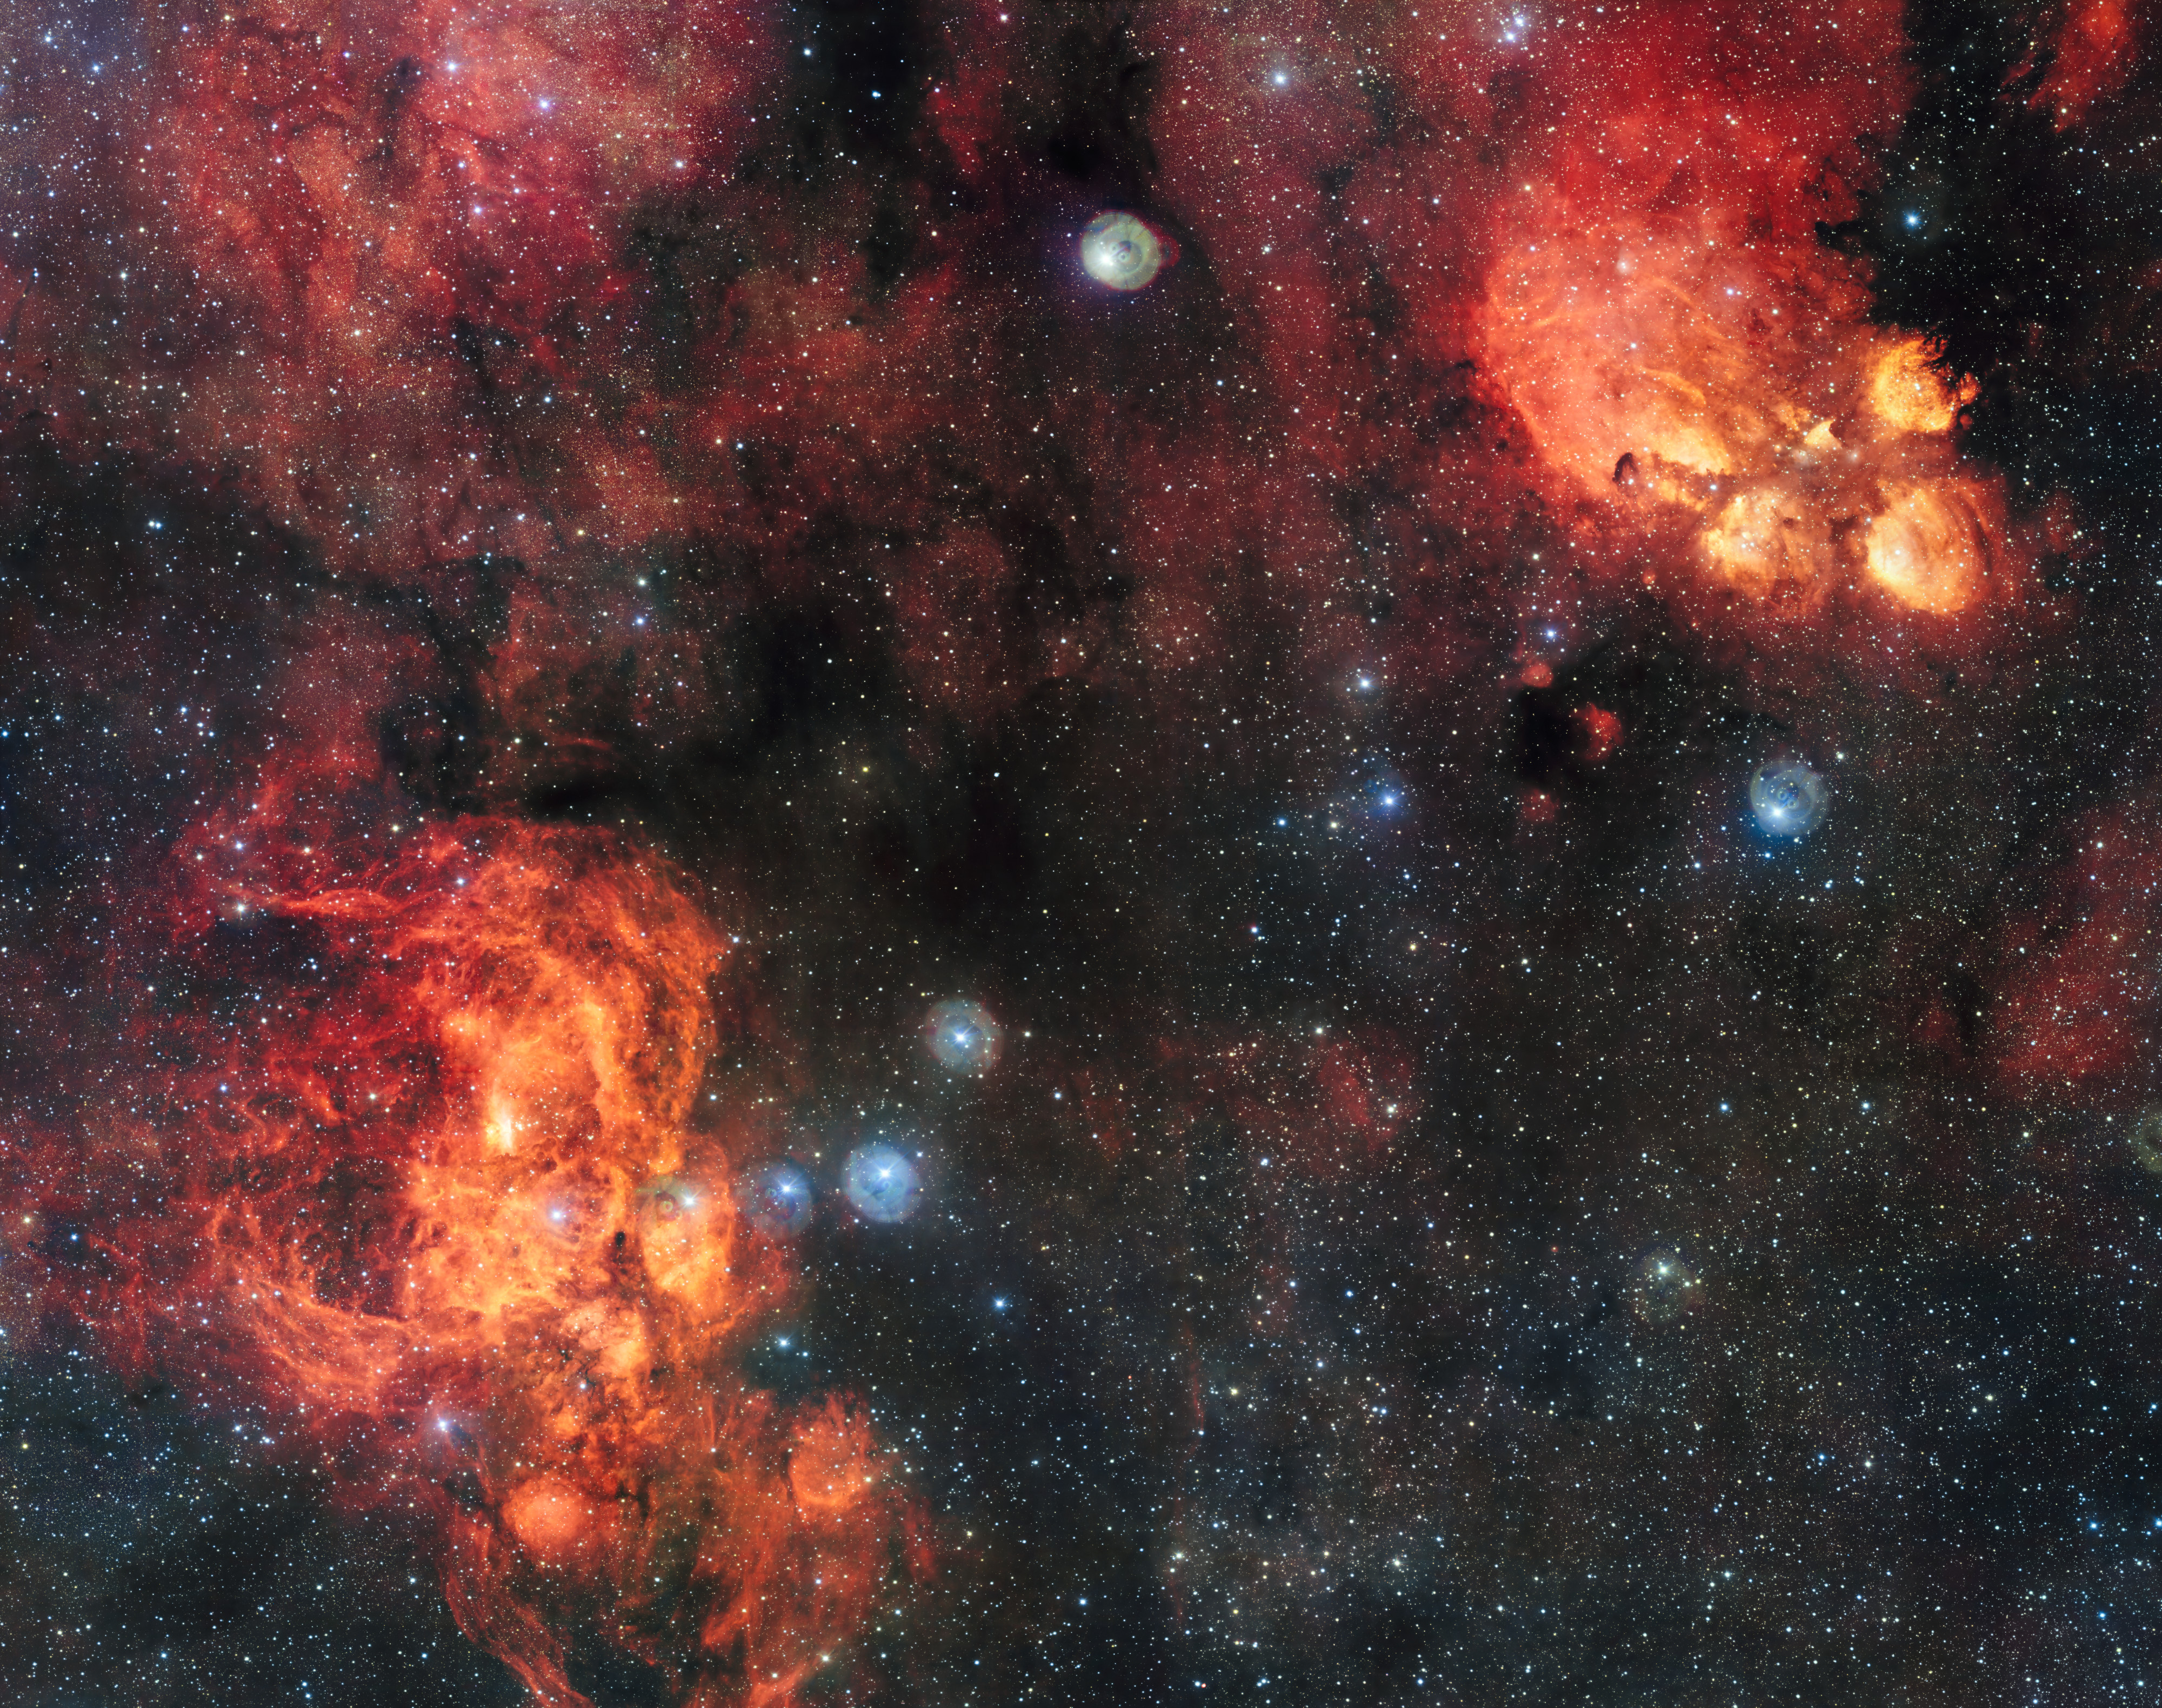

The Cat’s Paw and Lobster Nebulae

This spectacular image from the VLT Survey Telescope shows the Cat’s Paw Nebula (NGC 6334, upper right) and the Lobster Nebula (NGC 6357, lower left). These dramatic objects are regions of active star formation where the hot young stars are causing the surrounding hydrogen gas to glow red. The very rich field of view also includes dark clouds of dust. With around two billion pixels this is one of the largest images ever released by ESO. A zoomable version of this giant image is available here.

Note that the circular features in the image around bright stars are not real, they are due to reflections within the optics of the telescope and camera.

Credit: ESO